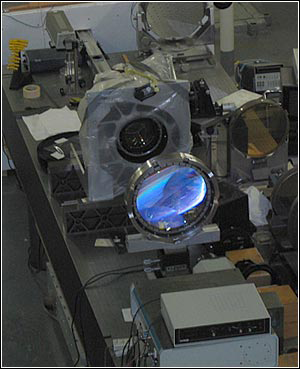

NEWFIRM Passes Key Tests

Credit: R. Probst and NOAO/AURA/NSF